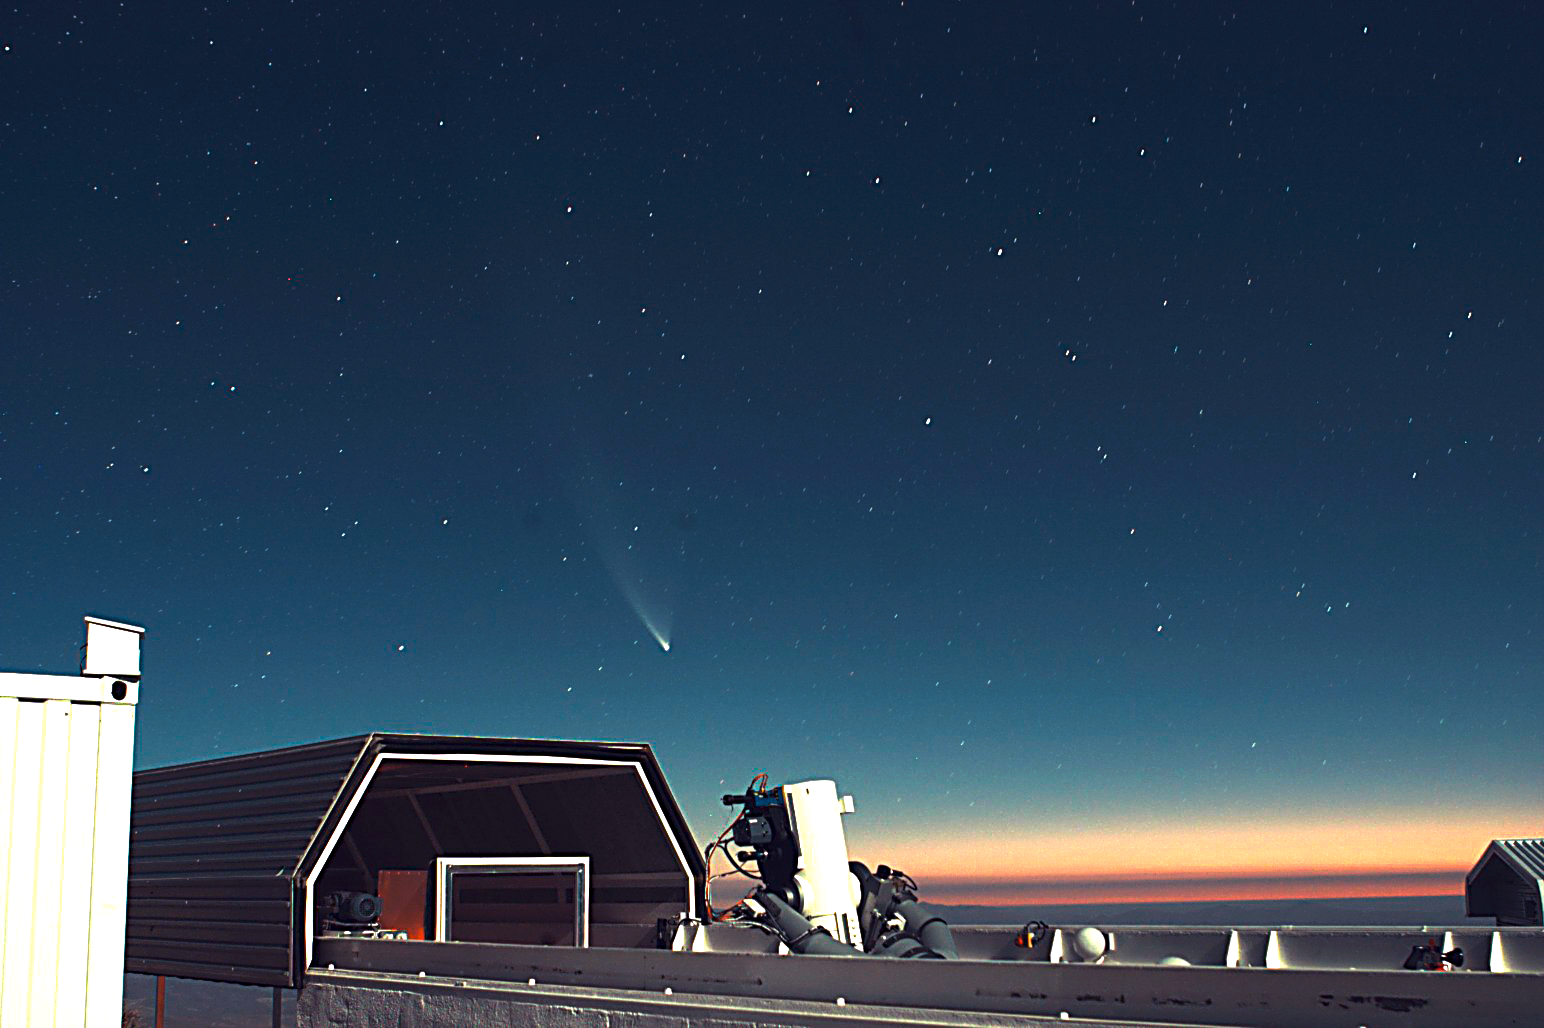

Rapid Action Telescope for Transient Objects

This image shows the 25cm Télescope à Action Rapide pour les Objets Transitoires— Rapid Action Telescope for Transient Objects — (TAROT) telescope on La Silla. The telescope is designed to react very quickly when a Gamma-ray burst is detected: 8 sec after it receives the alert, TAROT will be observing it. This is critical, as the Gamma-ray bursts are very short events. A twin TAROT telescope is located on the Calern observatory, in France. Both are operated by a consortium lead by Michel Boër (Observatoire de Haute Provence). TAROT stands for Télescopes à Action Rapide pour les Objets Transitoires.

Credit: ESO